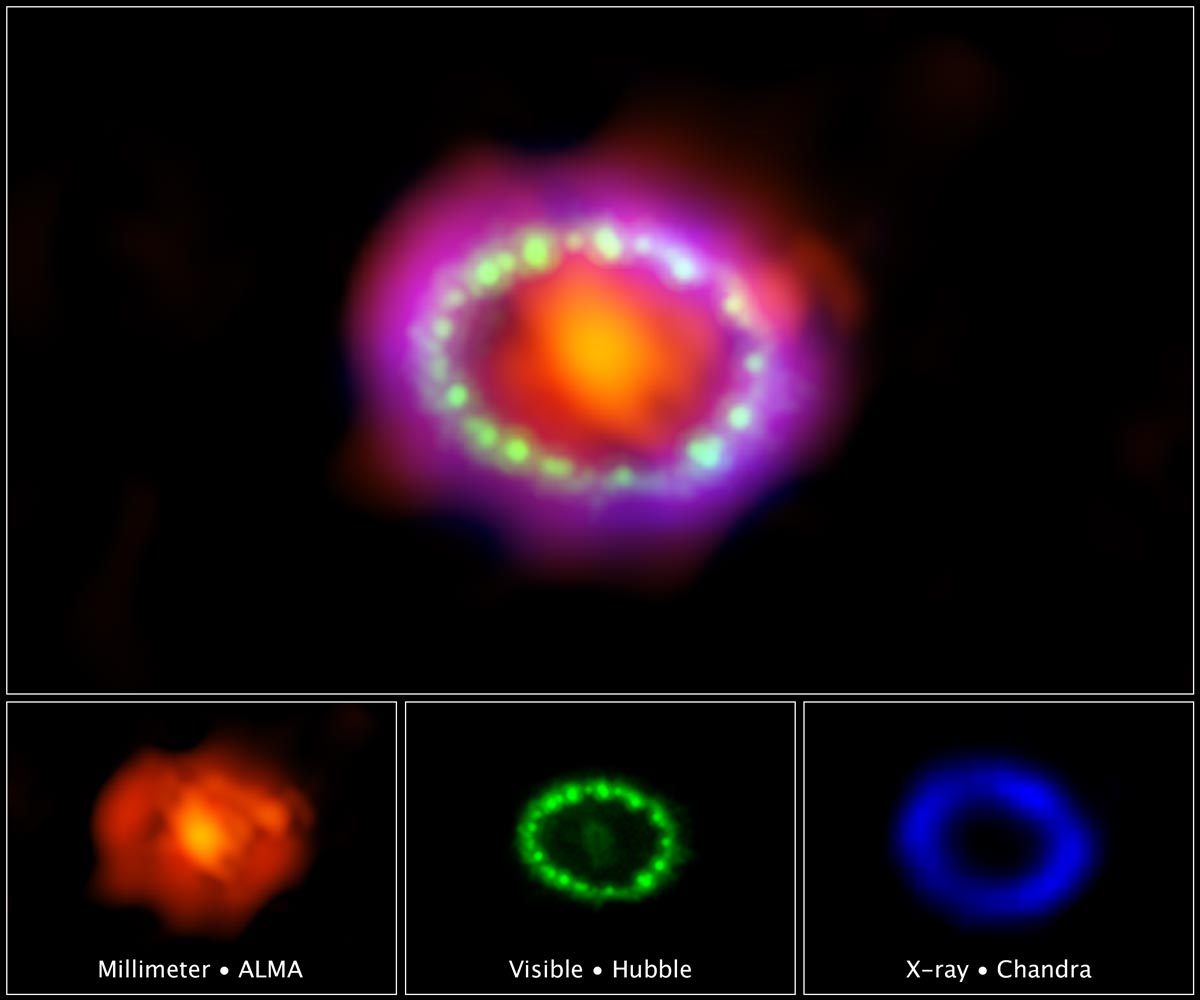

The Dawn of a New Era for Supernova 1987A

Astronomers combined observations from three different observatories to produce this colorful, multiwavelength image of the intricate remains of Supernova 1987A.The red color shows newly formed dust in the center of the supernova remnant, taken at submillimeter wavelengths by the Atacama Large Millimeter/submillimeter Array (ALMA) telescope in Chile.The green and blue hues reveal where the expanding shock wave from the exploded star is colliding with a ring of material around the supernova. The green represents the glow of visible light, captured by NASA's Hubble Space Telescope. The blue color reveals the hottest gas and is based on data from NASA's Chandra X-ray Observatory.The ring was initially made to glow by the flash of light from the original explosion. Over subsequent years the ring material has brightened considerably as the explosion's shock wave slams into it.Supernova 1987A resides 163,000 light-years away in the Large Magellanic Cloud, where a firestorm of star birth is taking place.The ALMA, Hubble, and Chandra images at the bottom of the graphic were used to make up the multiwavelength view.

Credit: NASA, ESA, and NRAO